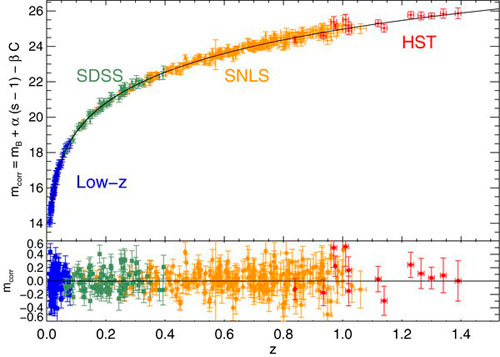

Corrected absolute brightness against supernova redshift

Corrected absolute brightness against supernova redshift, including measurements from the SNLS, HST, the Sloan Digital Sky Survey, and other facilities. The detailed shape of the diagram especially at large redshift is evidence for the accelerating expansion of the universe.

Credit: International Gemini Observatory/NOIRLab/NSF/AURA/A. Conley et al. 2011 Astrophysical Journal Supplement Series 192:1.